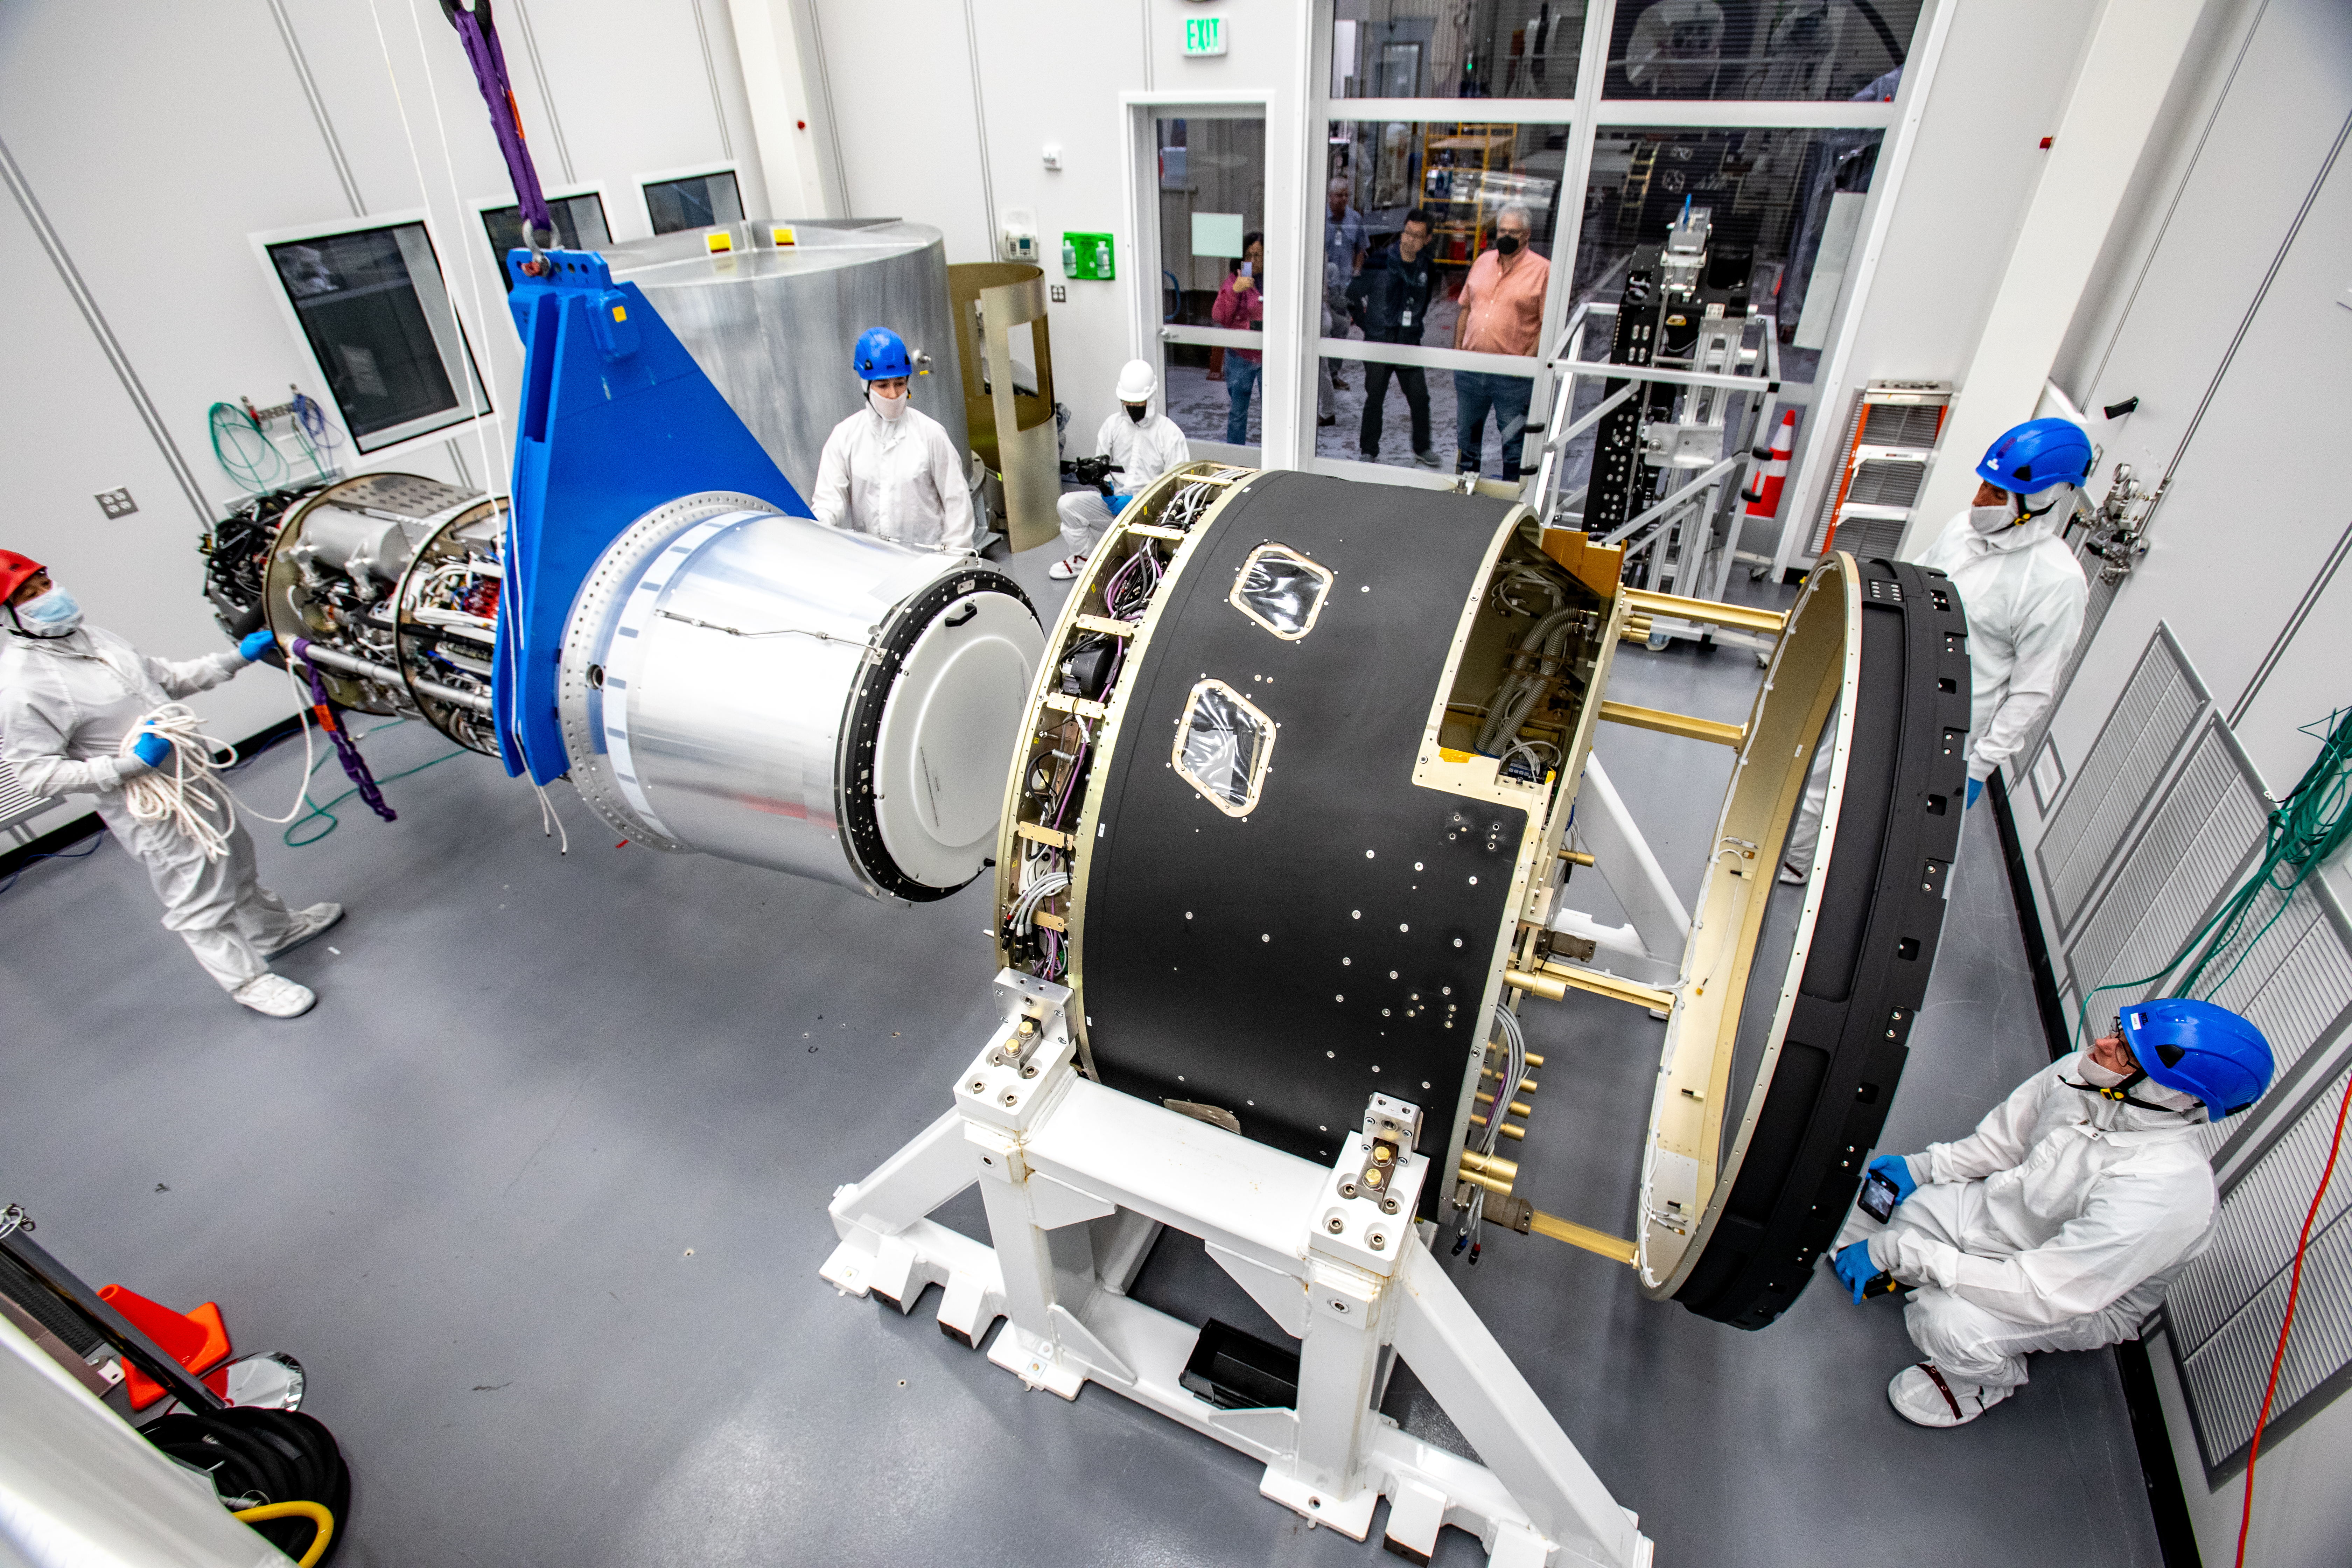

LSST Camera Cryostat Installation

The LSST camera team successfully installed the cryostat to the camera body on April 8.

Credit: Jacqueline Ramseyer Orrell/SLAC National Accelerator Laboratory